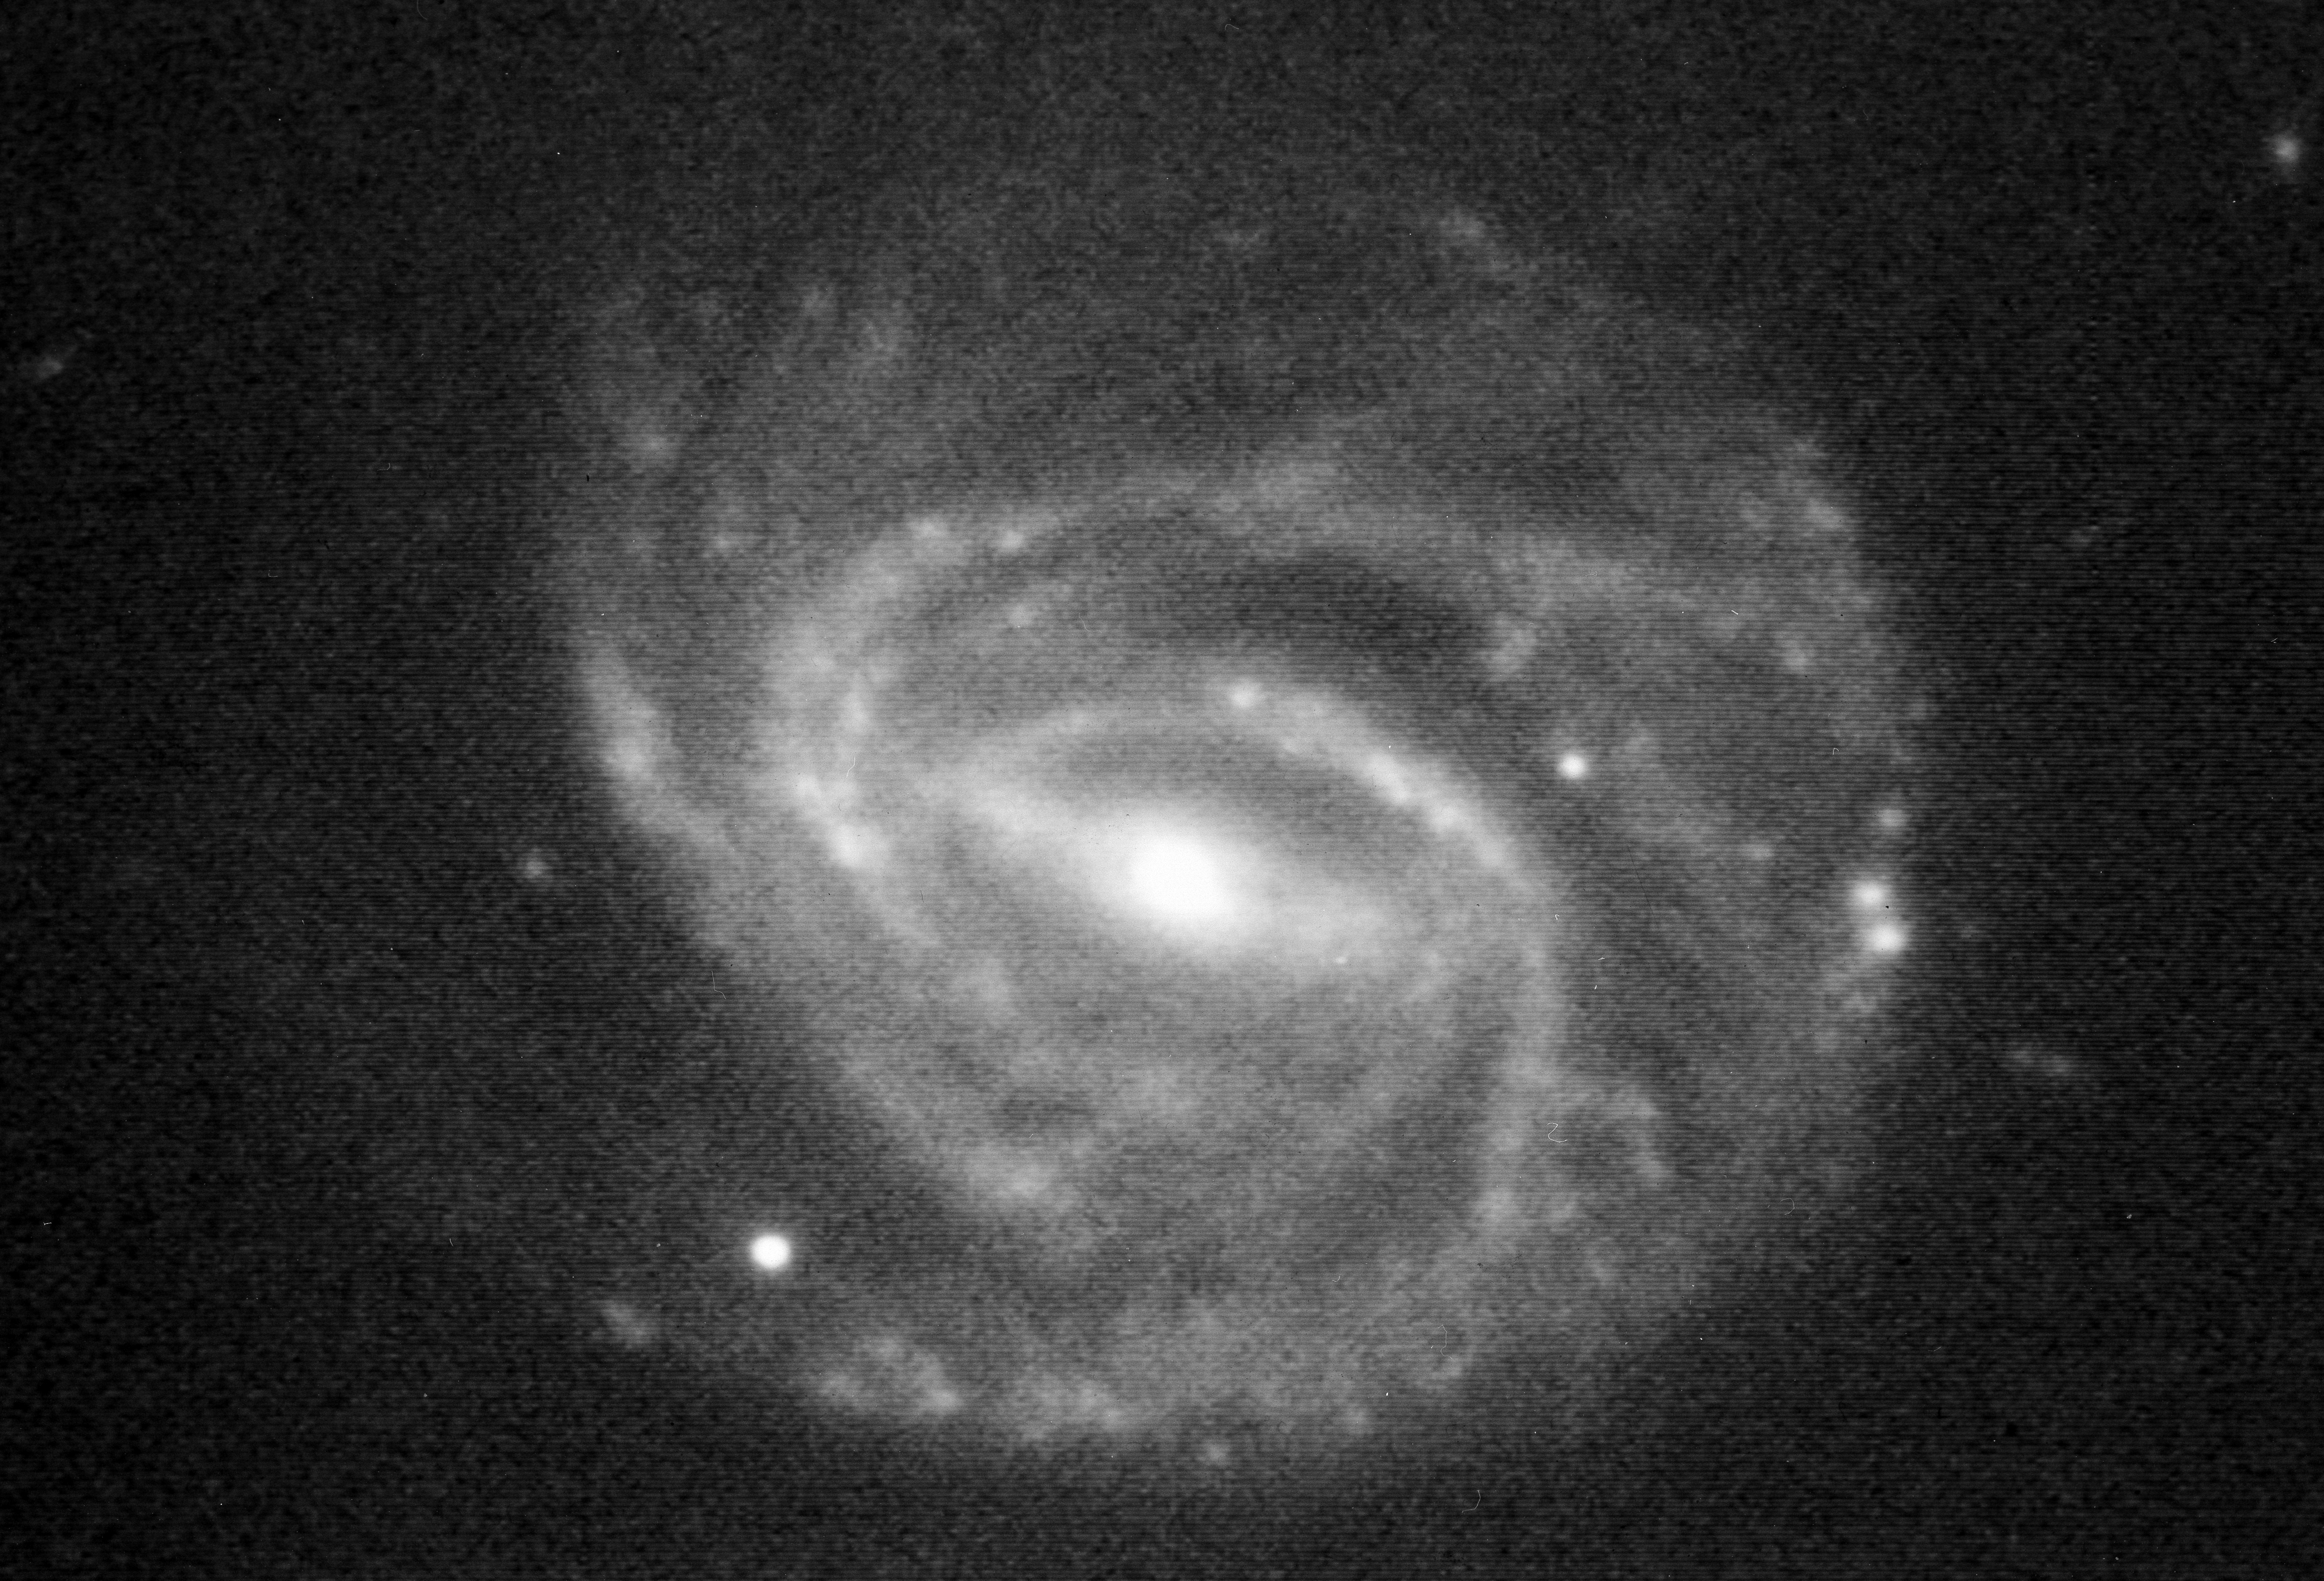

Supernova 1992C

This photo shows the newly discovered Supernova 1992C in the barred spiral galaxy NGC 3367. The supernova is the bright, star-like object in the lower left area (southeast of the centre of the galaxy), at the tip of a spiral arm. Most of the other point-like objects are interstellar nebulae in this galaxy, whose distance is estimated at about 60 Mpc (200 million light-years).

The 16.5-magnitude supernova was discovered by ESO astronomer Hans van Winckel on January 28, 1992. He found it on a photographic plate obtained by Guido Pizarro during a search programme carried out with the ESO 1-metre Schmidt telescope at La Silla. The present photo was reproduced from a 1-minute CCD exposure in visual light obtained by Massimo Della Valle and van Winckel on January 30, 1992, with the ESO/MP/ 2.2-metre telescope at La Silla.

Spectra of the supernova, obtained by Della Valle and Christopher Waelkens (Astronomical Institute of Leuven, Belgium), also with the 2.2-metre telescope, show it to be of type I1 and that the explosion must have happened between 10 and 20 days earlier, This means that it probably was a relatively young, heavy star that exploded. The expansion velocity was measured at about 7000 km/sec.

SN 1992C is the third supernova to be discovered in 1992. Another supernova (1986A) was found on February 4, 1986 in this galaxy, near the condensations in the spiral arms immediately above (north ofl the present supernova and to the left (east) of the centre of the galaxy.

The photo covers a sky area of 156x 106 arcseconds; north is up and east to the left.

Credit: ESO